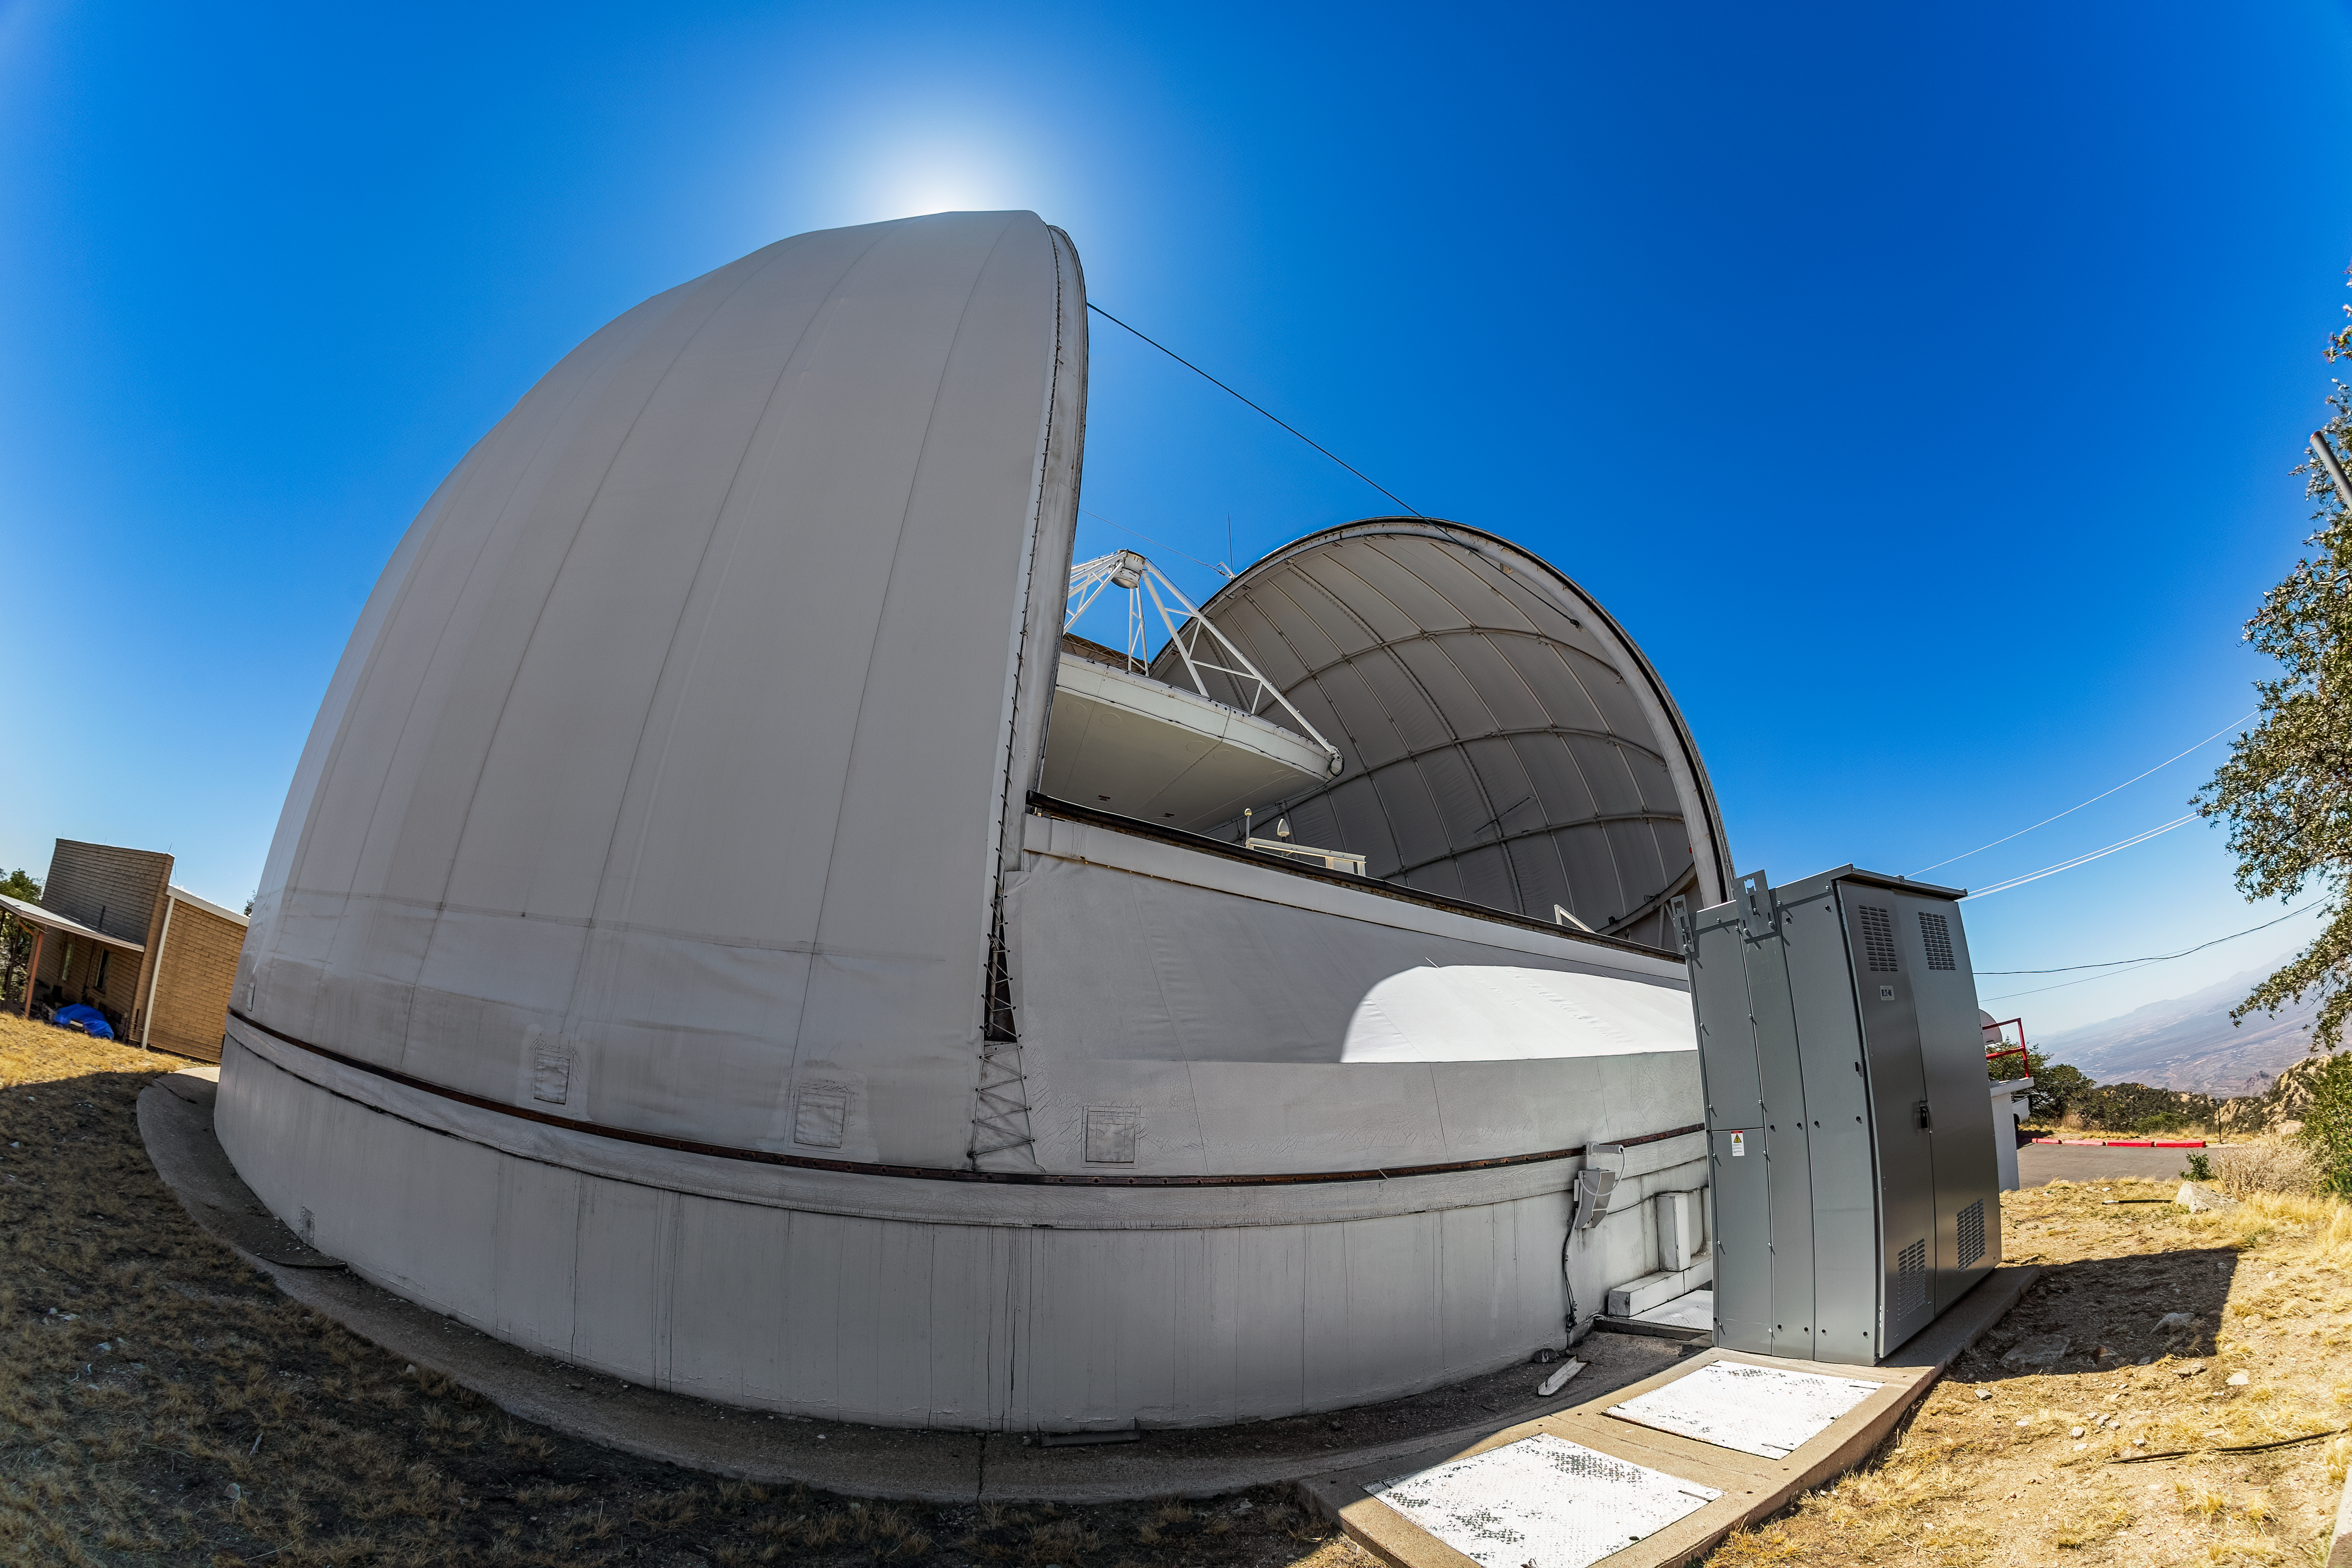

UA ARO 12-meter Telescope

The UA ARO 12-meter Telescope viewed from its side on Kitt Peak National Observatory in Arizona.

Credit: KPNO/NOIRLab/NSF/AURA/T. Matsopoulos